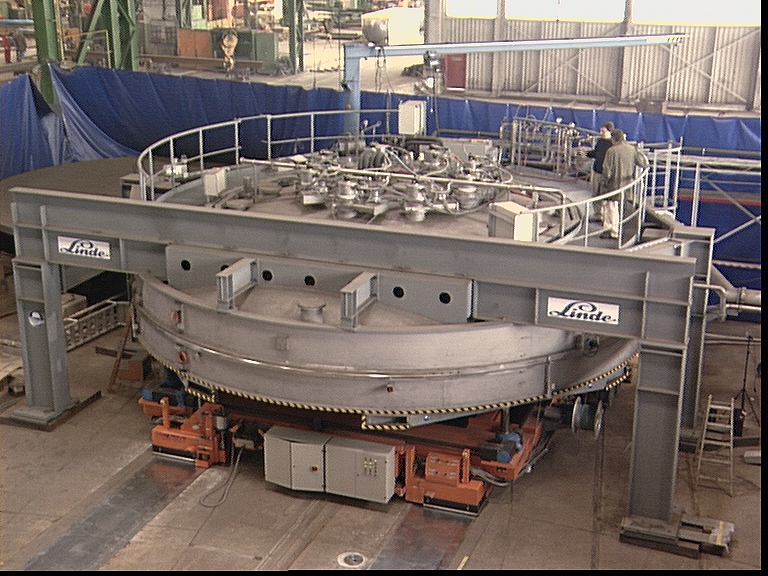

The giant coating plant for the ESO VLT

General view of the VLT coating plant. The coating unit is a large vacuum chamber with a diameter of 9.4 meters and a volume of about 122,000 liters. The required ultra-high vacuum is generated by 8 cryo-pumps which are located on top of the vacuum chamber.

Credit: ESO